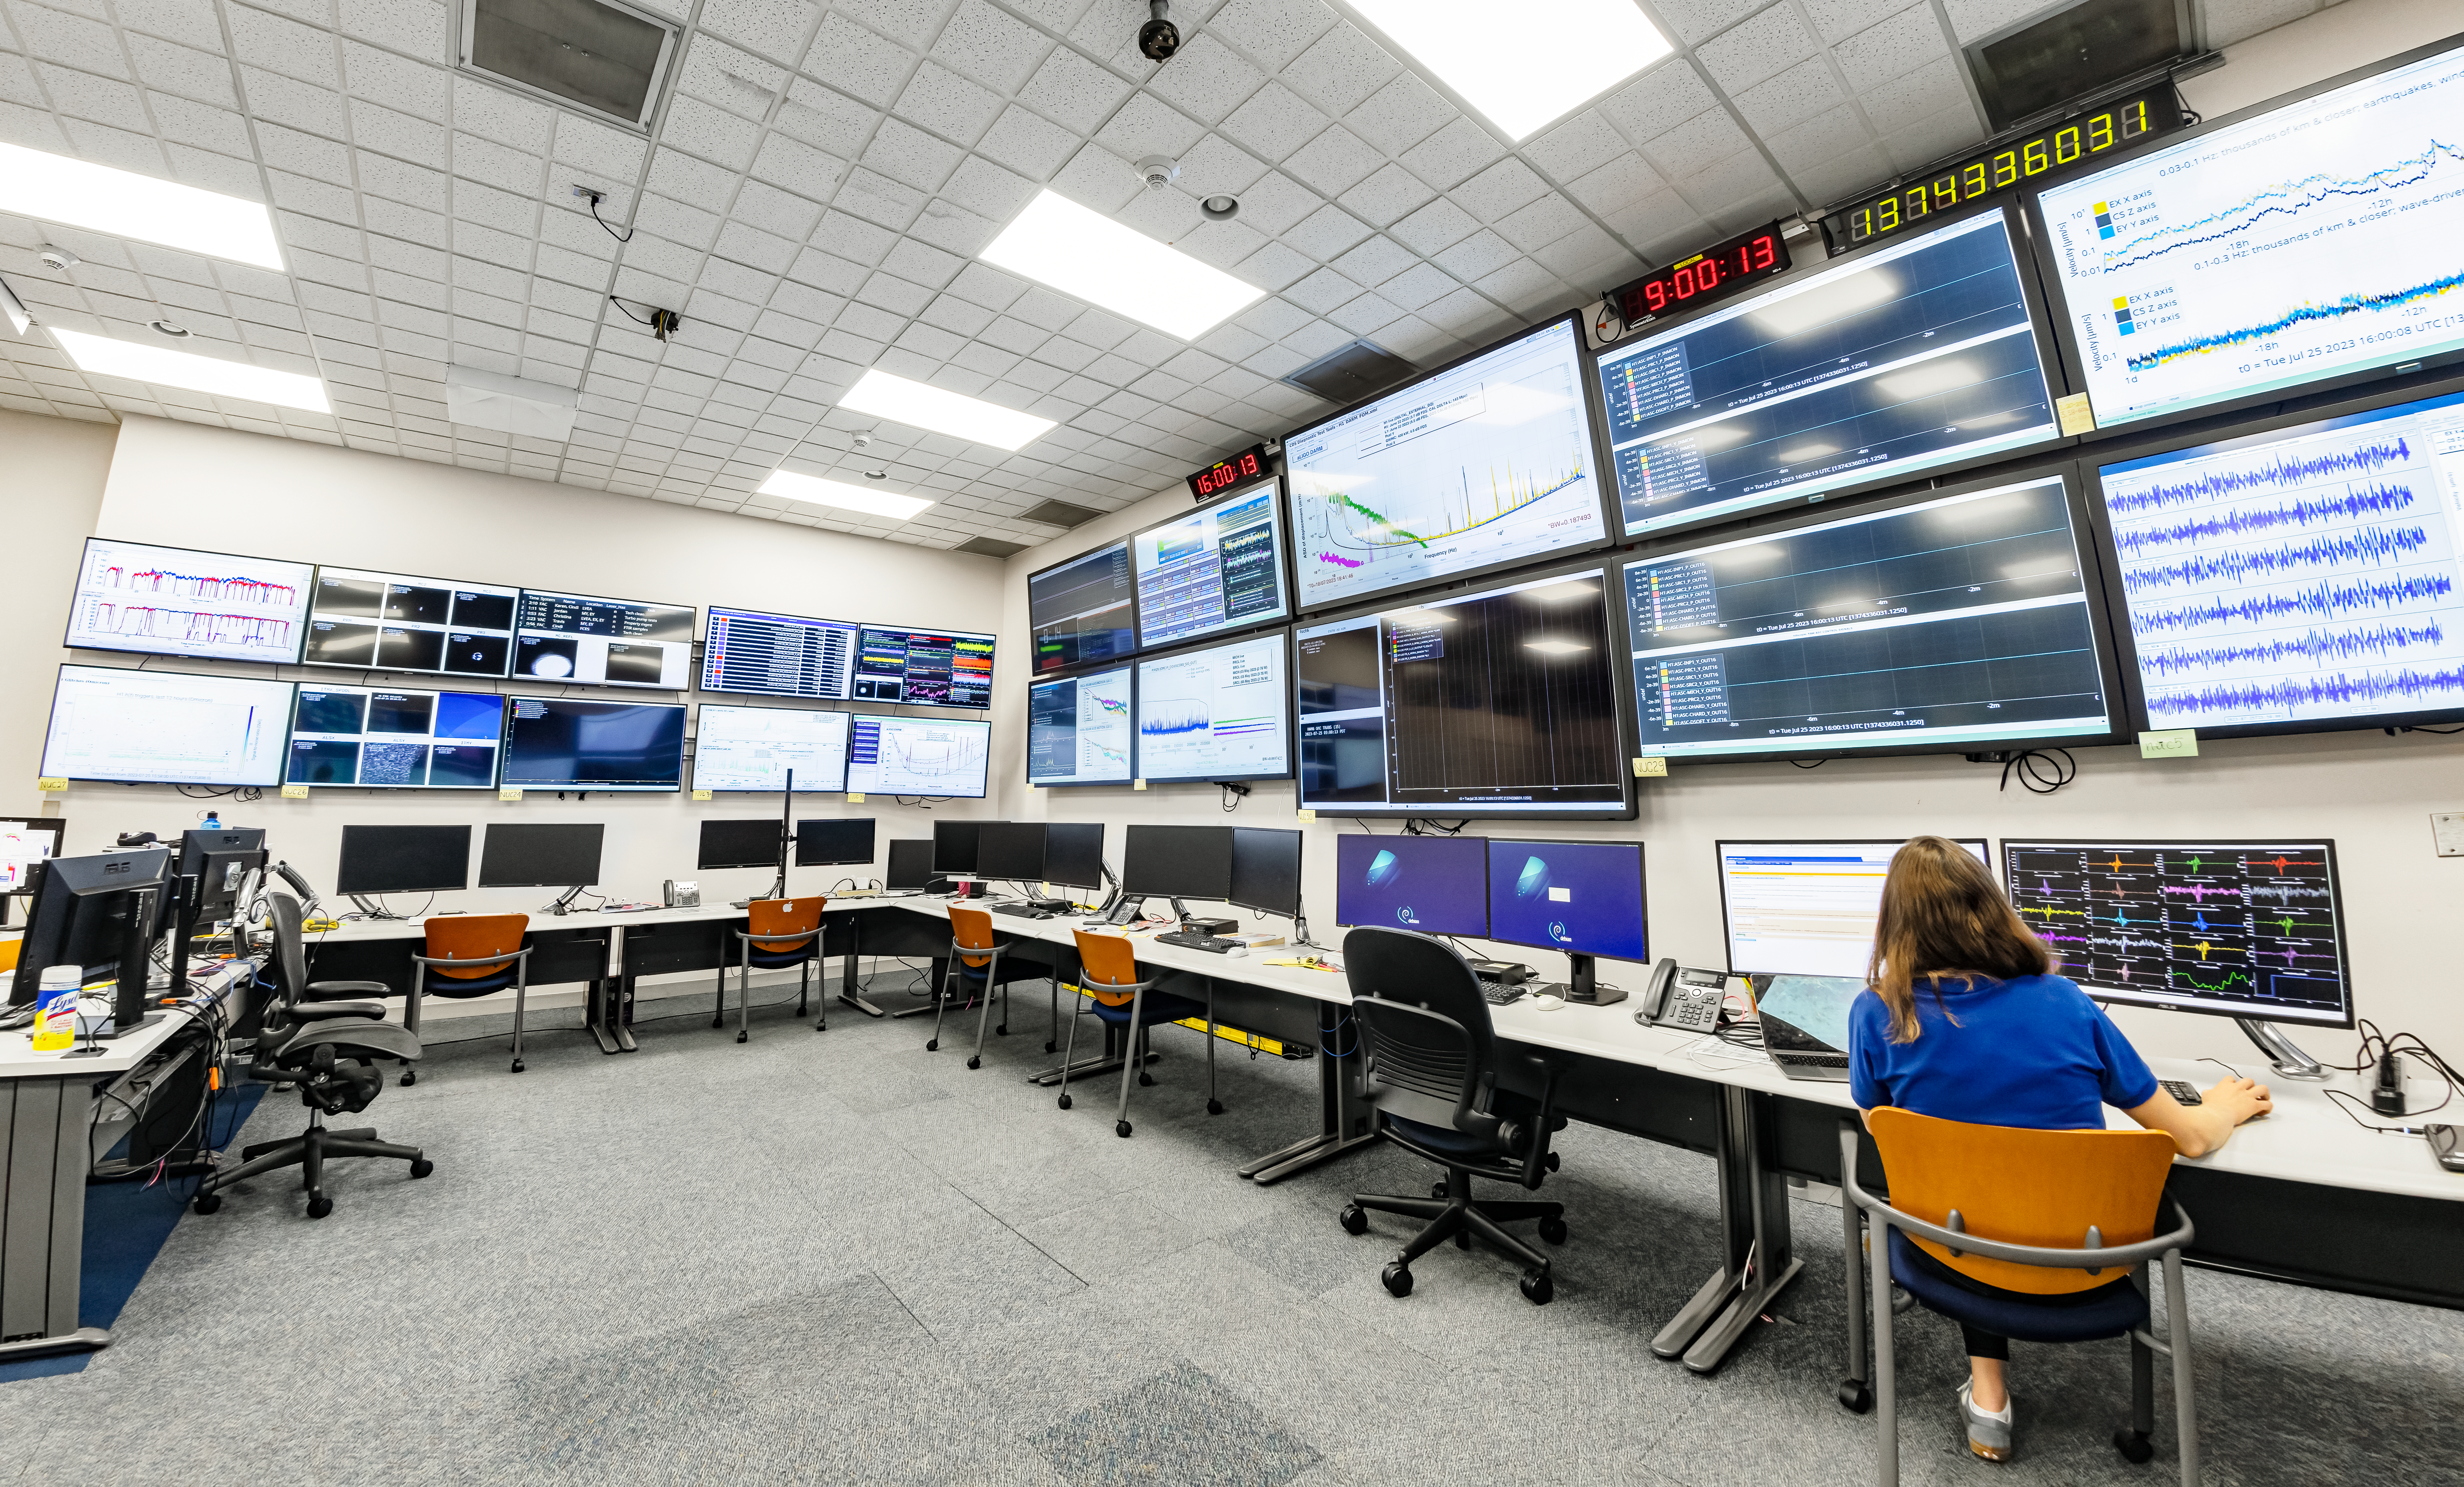

Control Room of LIGO at Hanford, Washington

LIGO, the Laser Interferometer Gravitational-Wave Observatory, consists of two widely-separated interferometers within the United States — one in Hanford, Washington and the other in Livingston, Louisiana — operated in unison to detect gravitational waves. Here the Hanford facility is seen. LIGO was designed to open the field of gravitational-wave astrophysics through the direct detection of gravitational waves predicted by Einstein’s General Theory of Relativity. The multi-kilometer-scale gravitational wave detectors use laser interferometry to measure the minute ripples in space-time caused by passing gravitational waves from cataclysmic cosmic events such as colliding neutron stars or black holes, or by supernovae.

Credit: NOIRLab/LIGO/NSF/AURA/T. Matsopoulos